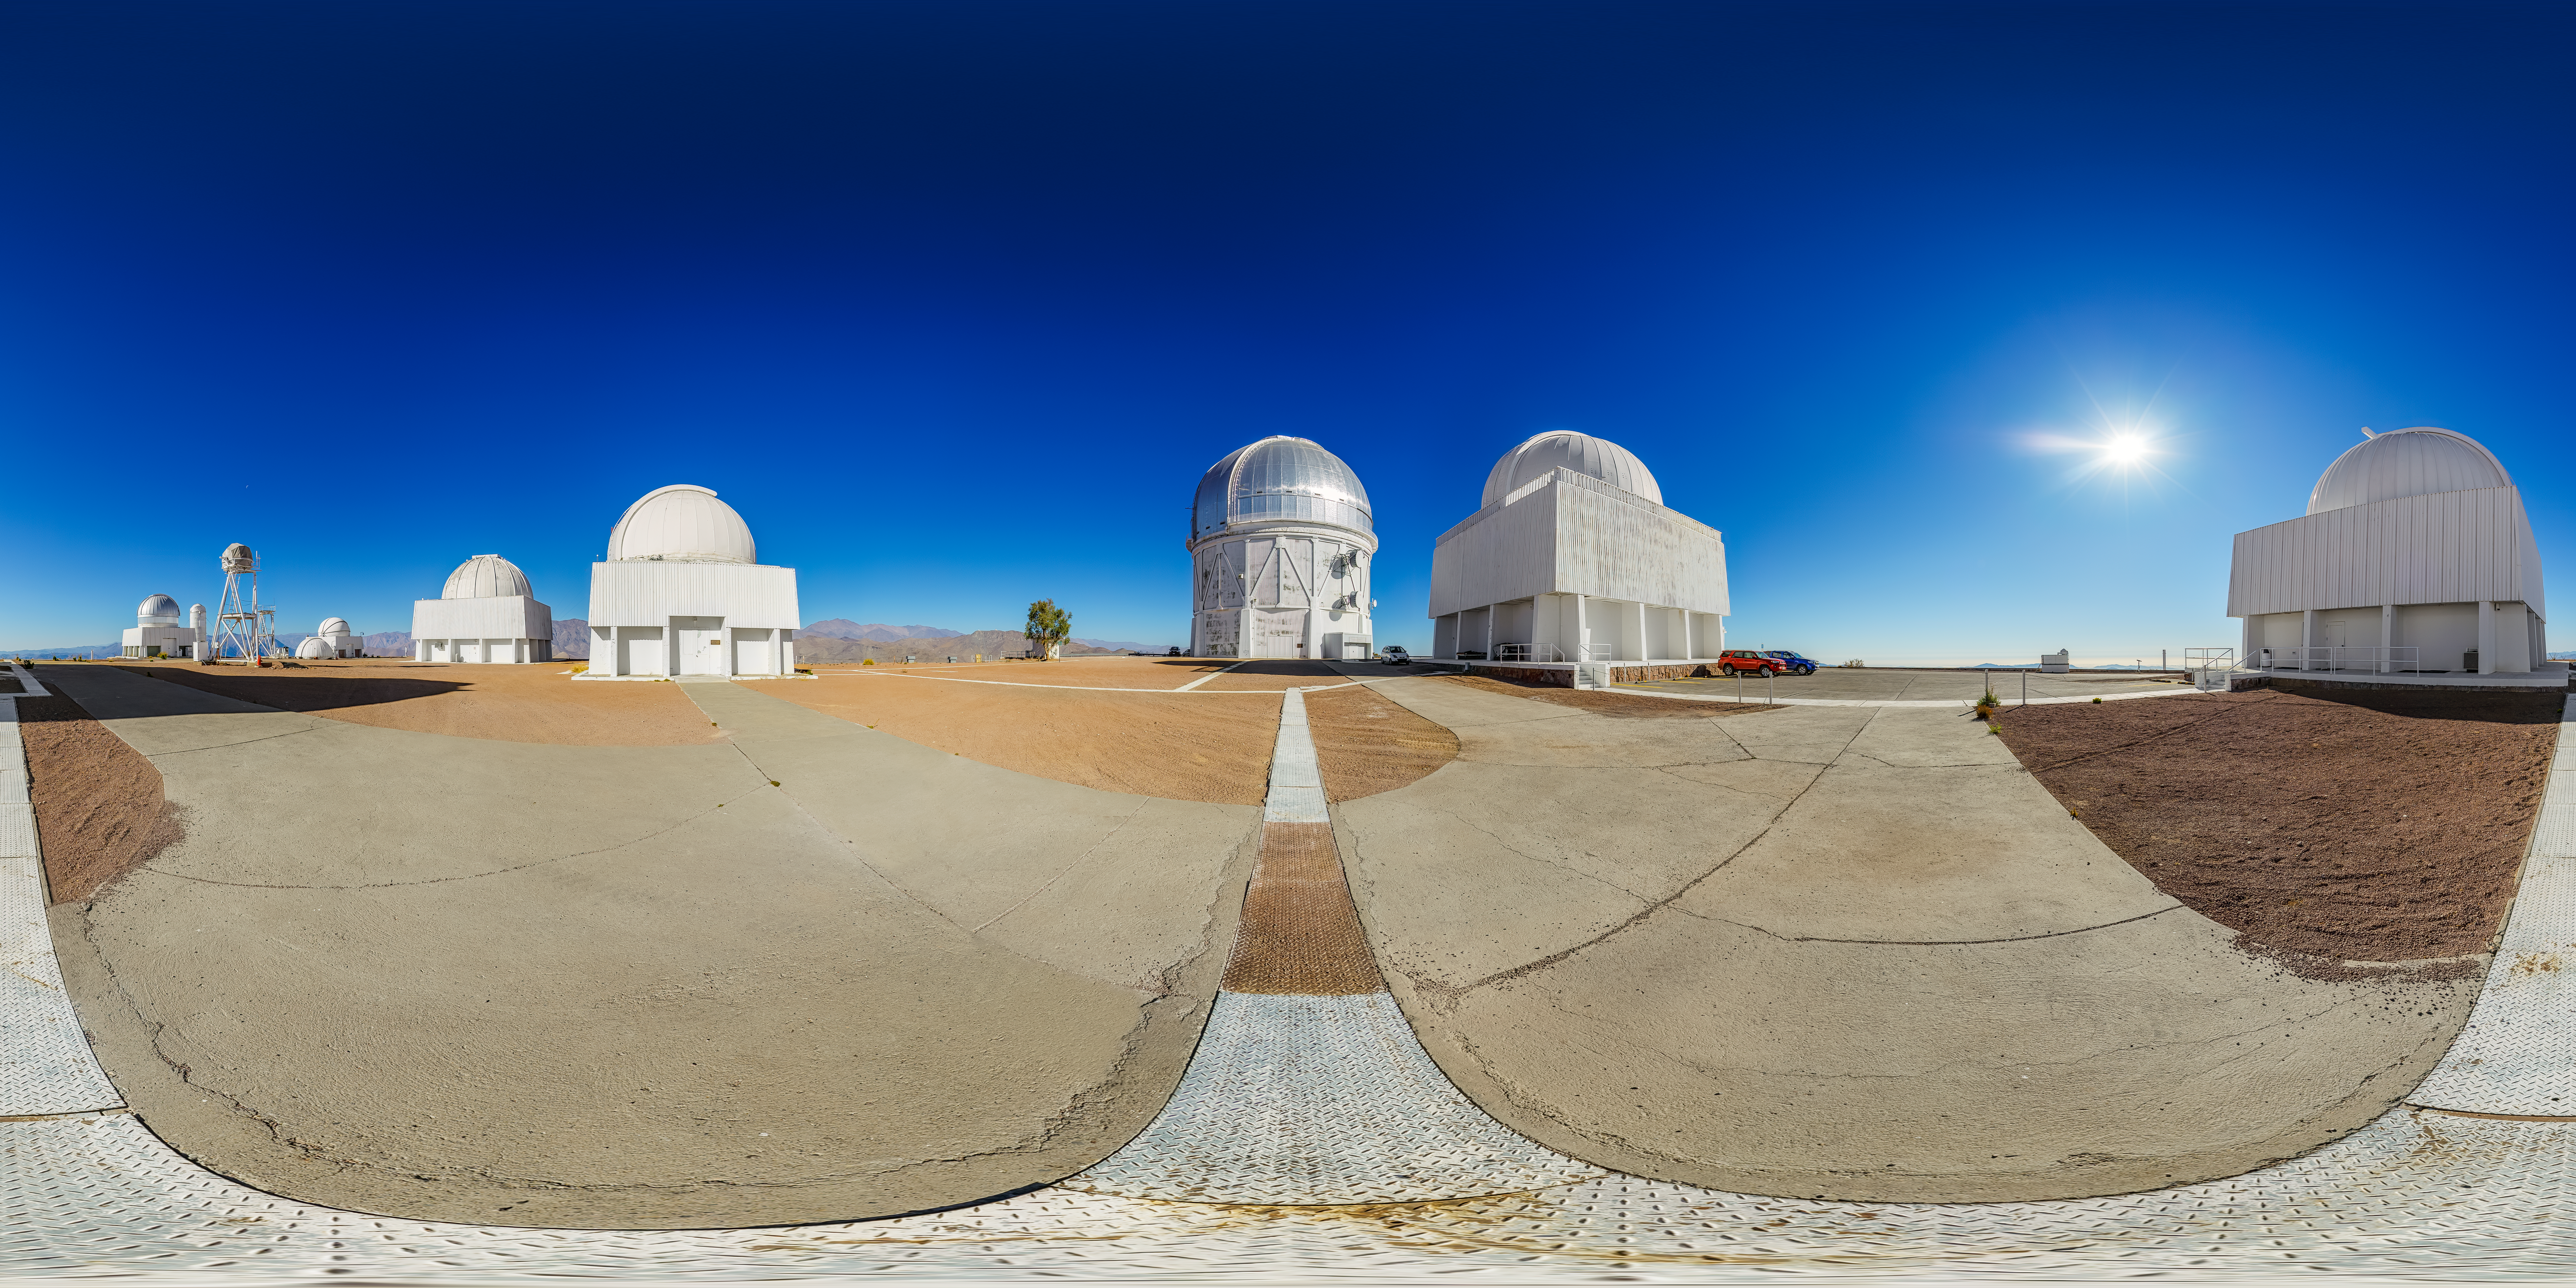

CTIO Main Platform 360 Panorama

A 360 panorama view of the main platform at Cerro Tololo Inter-American Observatory (CTIO), a Program of NSF NOIRLab. In frame from left to right are: the SMARTS 1.0-meter Telescope, Curtis Schmidt Telescope, Víctor M. Blanco 4-meter Telescope, SMARTS 1.5-meter Telescope, SMARTS 0.9-meter Telescope, US Naval Observatory Deep South Telescope, and UBC Southern Observatory.

A fulldome version of this image can be found here.

Credit: CTIO/NOIRLab/NSF/AURA/P. Horálek